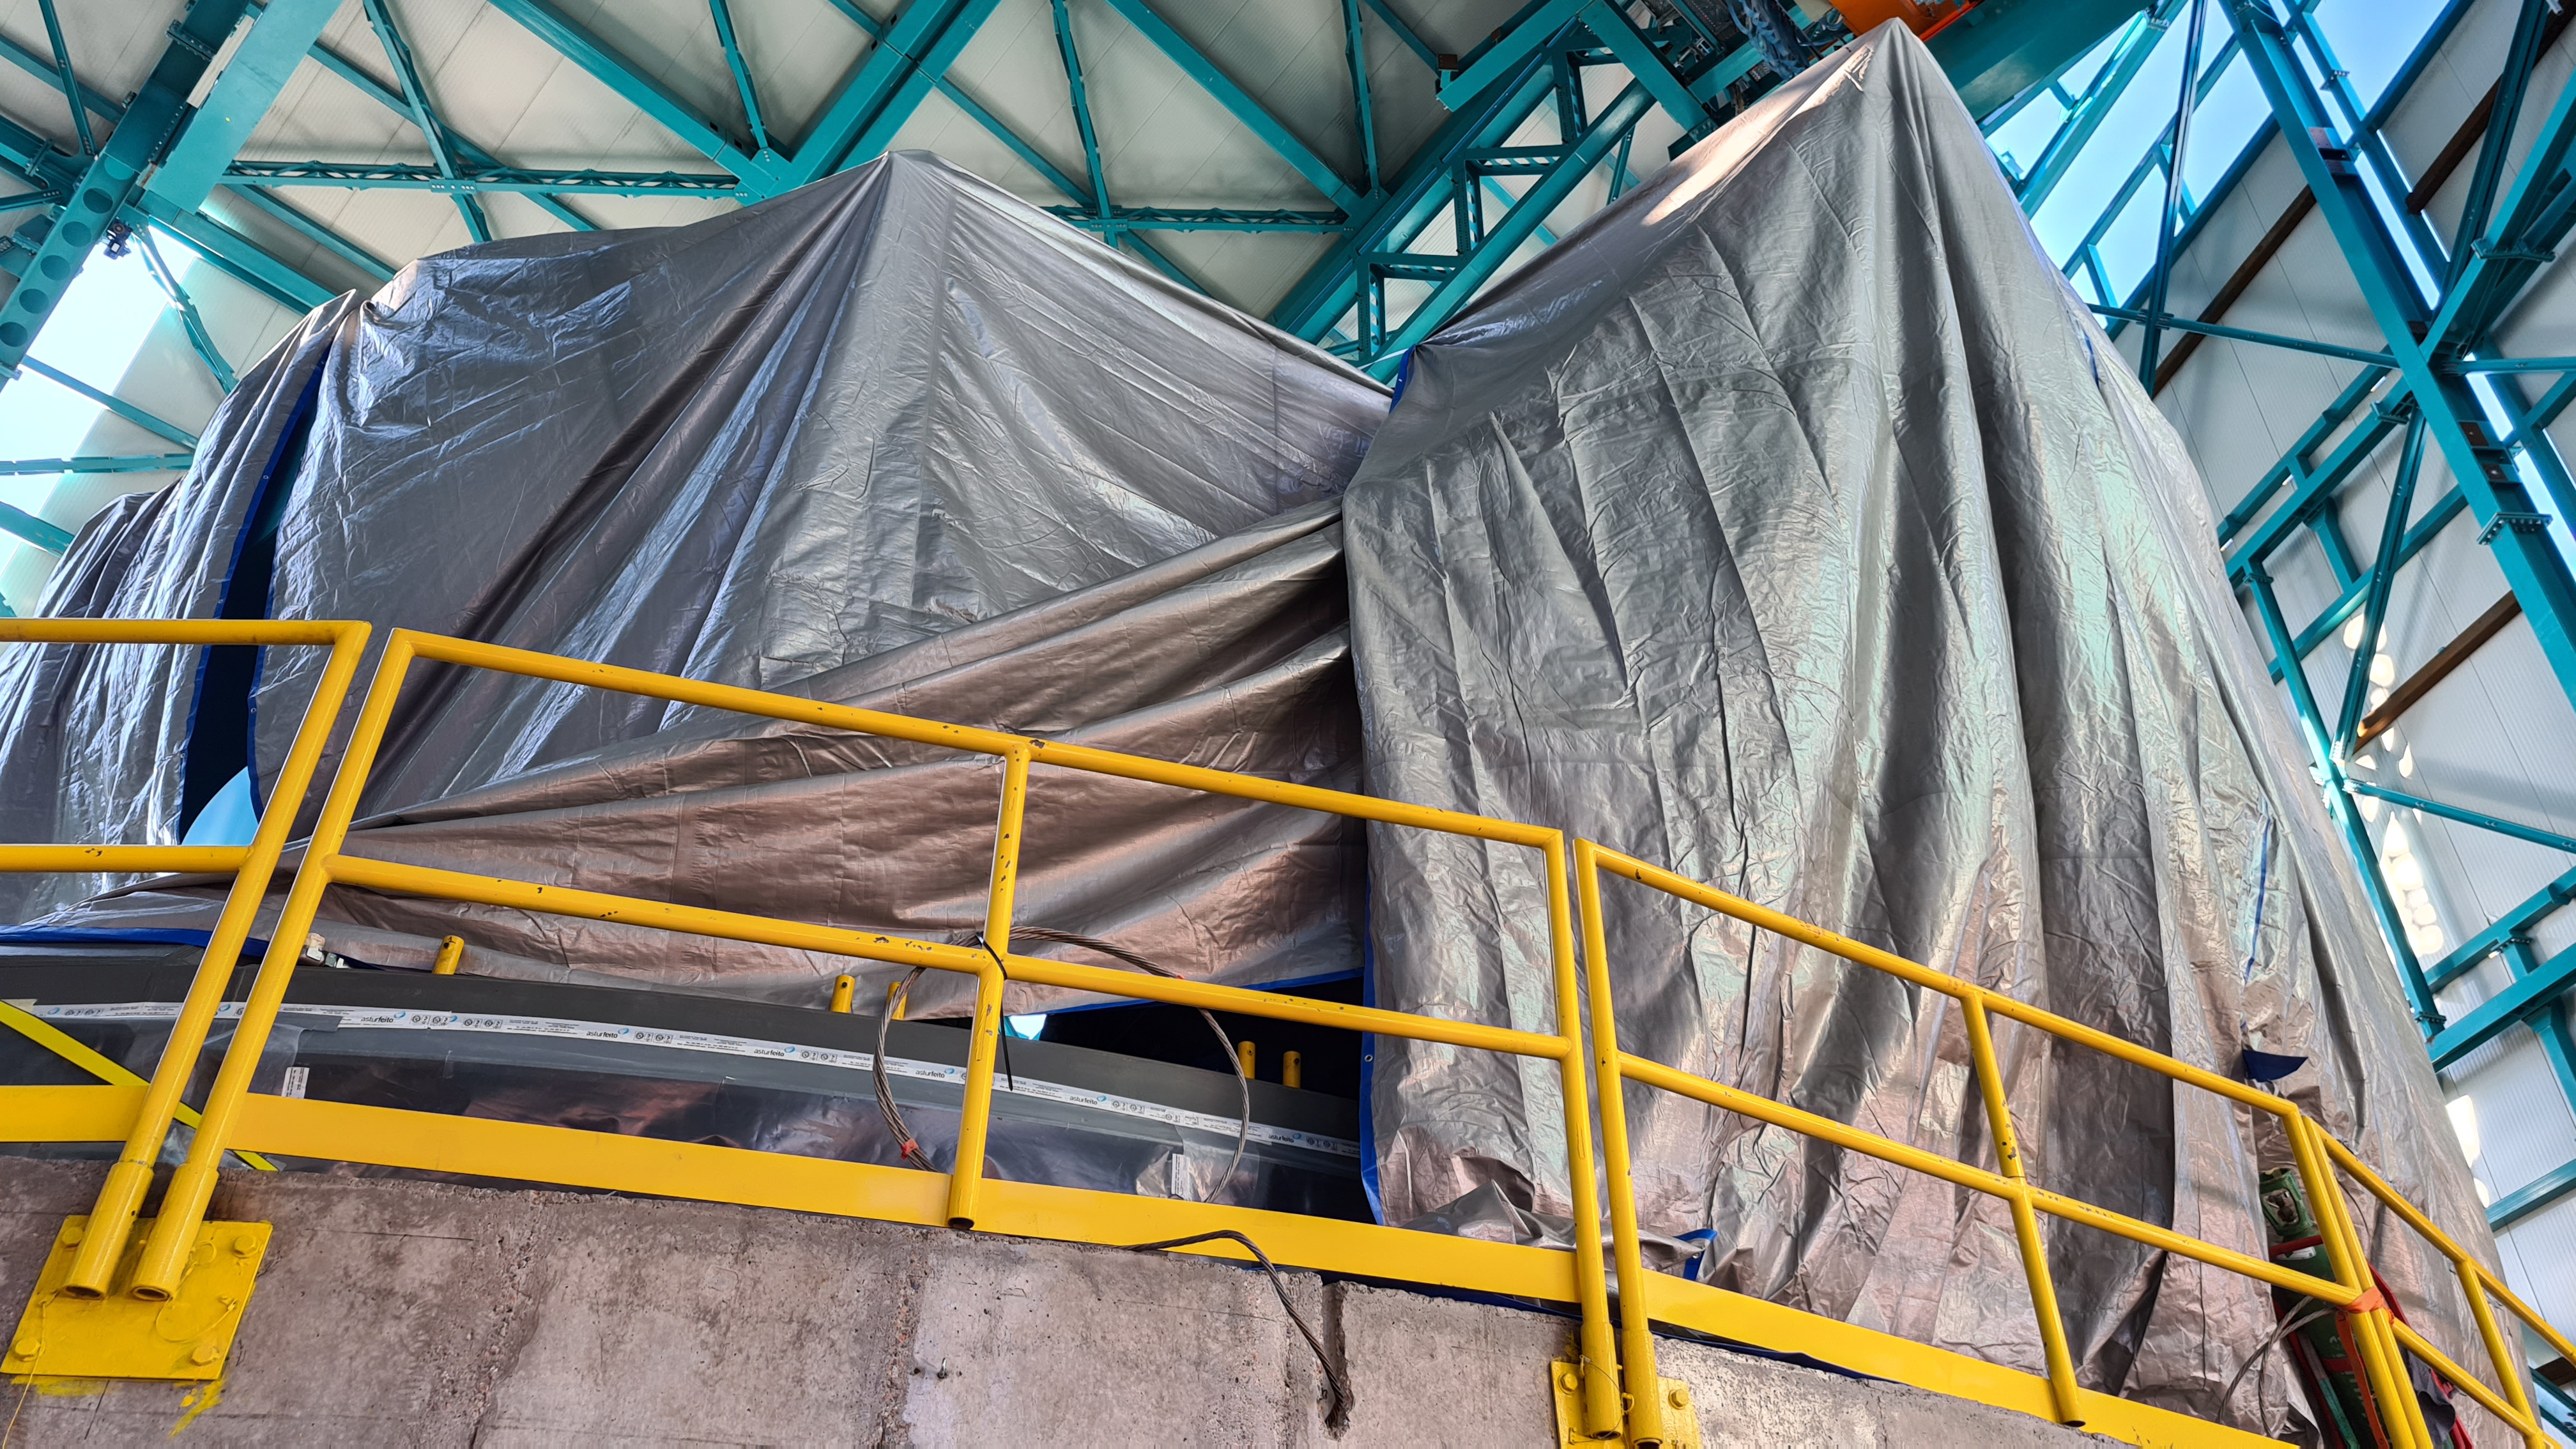

Summit Inspection

The COVID-19 pandemic continues to impact Rubin Observatory construction. The summit shutdown is still in effect and has halted all activity there including work on the Telescope Mount Assembly (TMA), and the Dome. A crew of six people traveled to Cerro Pachón on March 31st to complete mechanical, environmental, and electrical inspections of the facilities and equipment on the summit. Everything remains in good condition since the shutdown 10 days ago. The team also brought back items that staff had requested for telework productivity during the summit closure.

Credit: Rubin Observatory/NSF/AURA